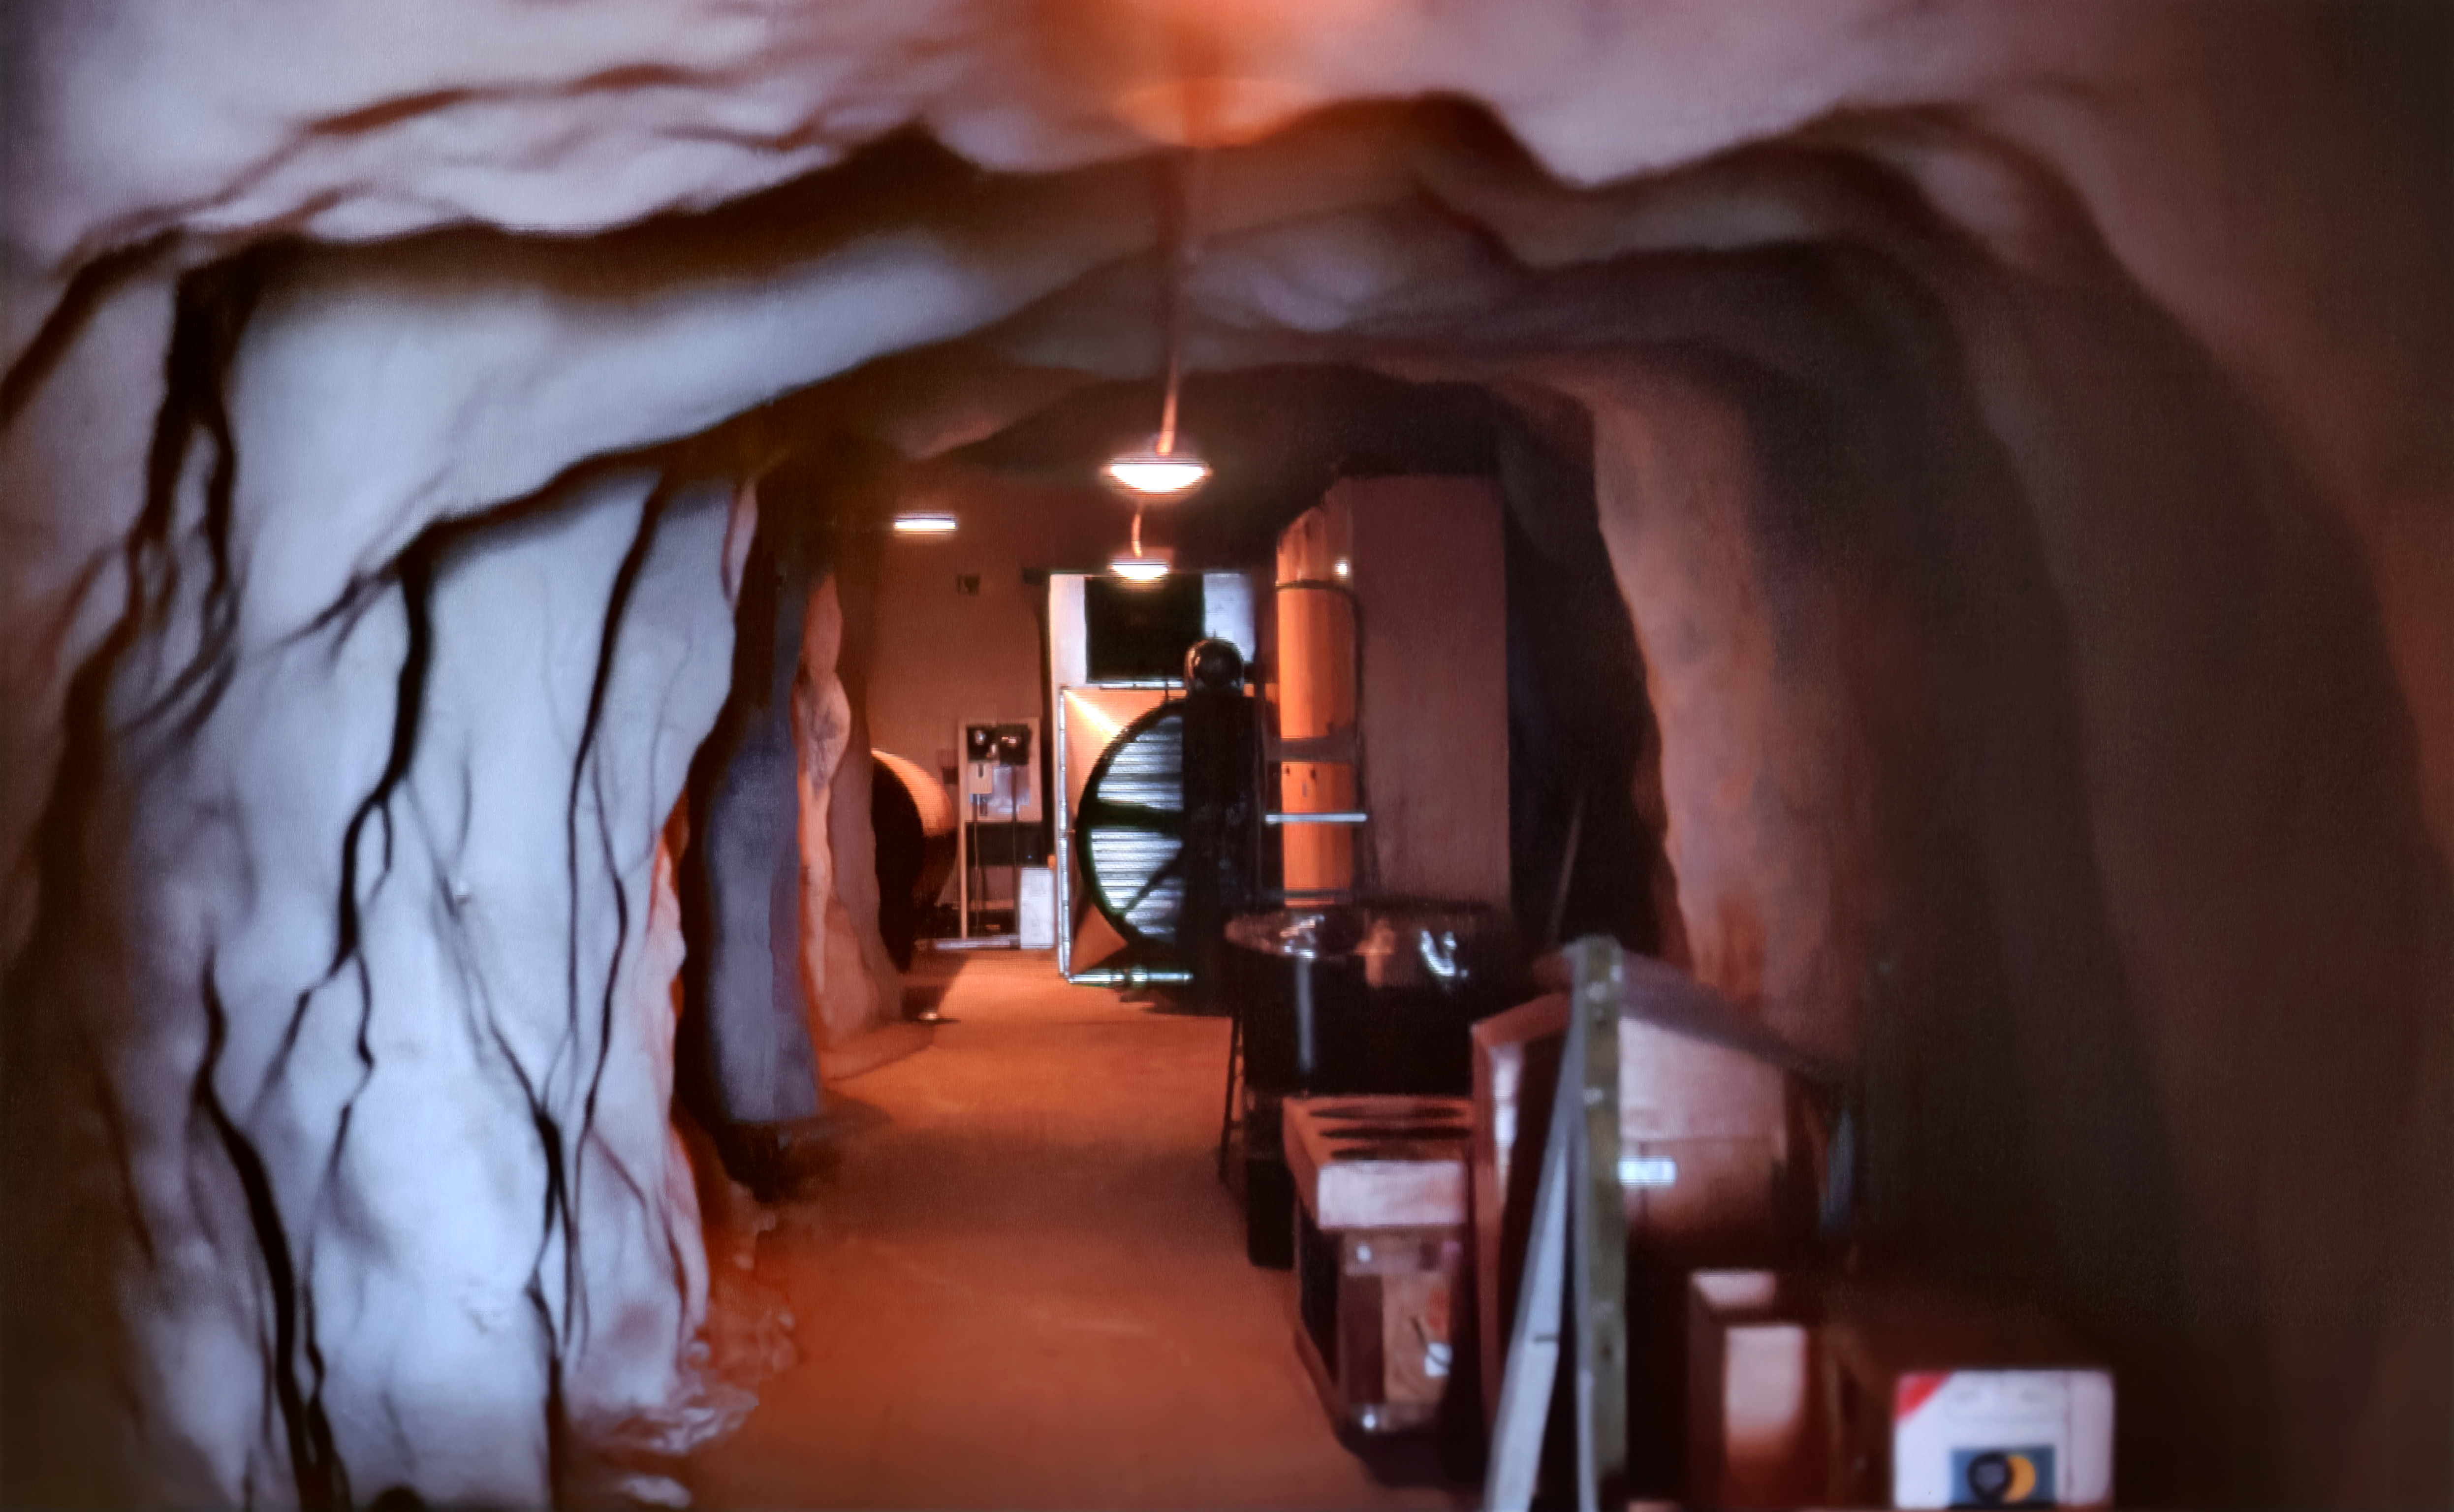

The Cave Below the McMath-Pierce Solar Telescope

Carey Portnoy, a former Technical Assistant at NSF Kitt Peak National Observatory, captured this image in the late 1970s. It shows the “Bat Cave” at the bottom of the NSF McMath-Pierce Solar Telescope tunnel.

This image is part of NSF NOIRLab’s historical archives.

Credit: KPNO/NOIRLab/NSF/AURA/C. Portnoy